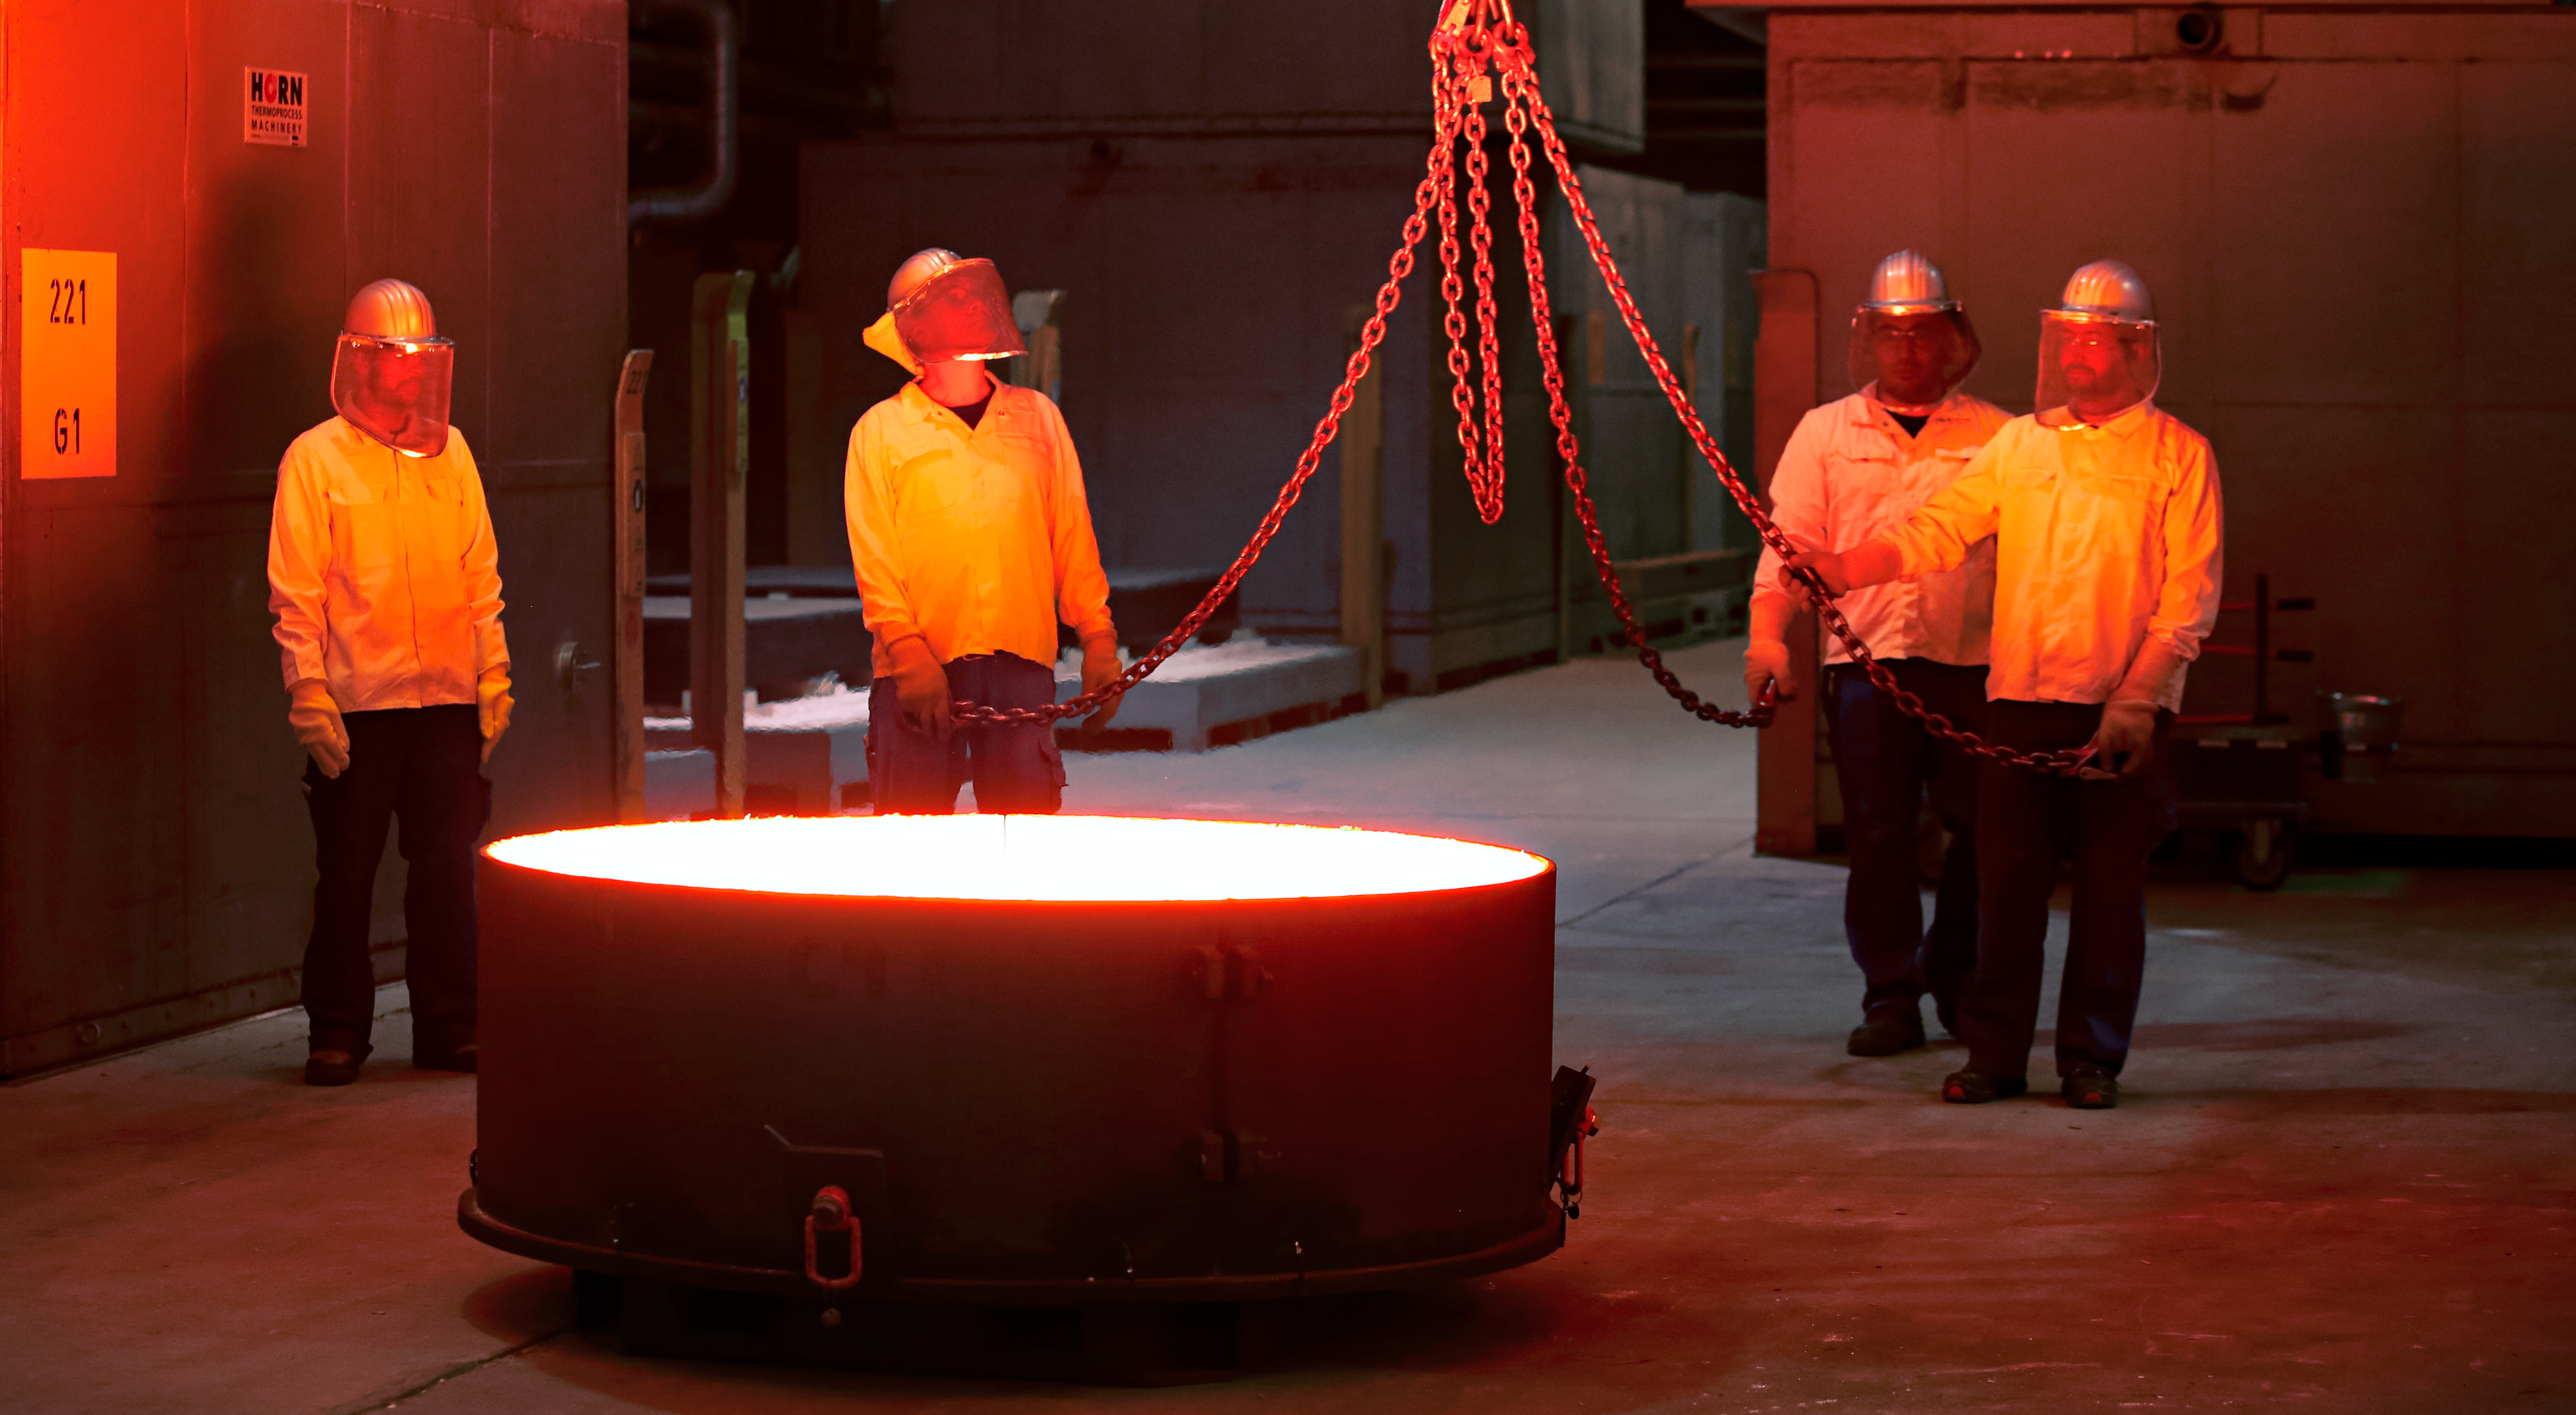

First ELT main mirror segments successfully cast

The first hexagonal segments for the main mirror of ESO’s Extremely Large Telescope (ELT) are shown being successfully cast by the German company SCHOTT at their facility in Mainz. These segments will form parts of the ELT’s 39-metre main mirror, which will have 798 segments in total when completed. The ELT will be the largest optical telescope in the world when it sees first light.

Credit: SCHOTT/ESO